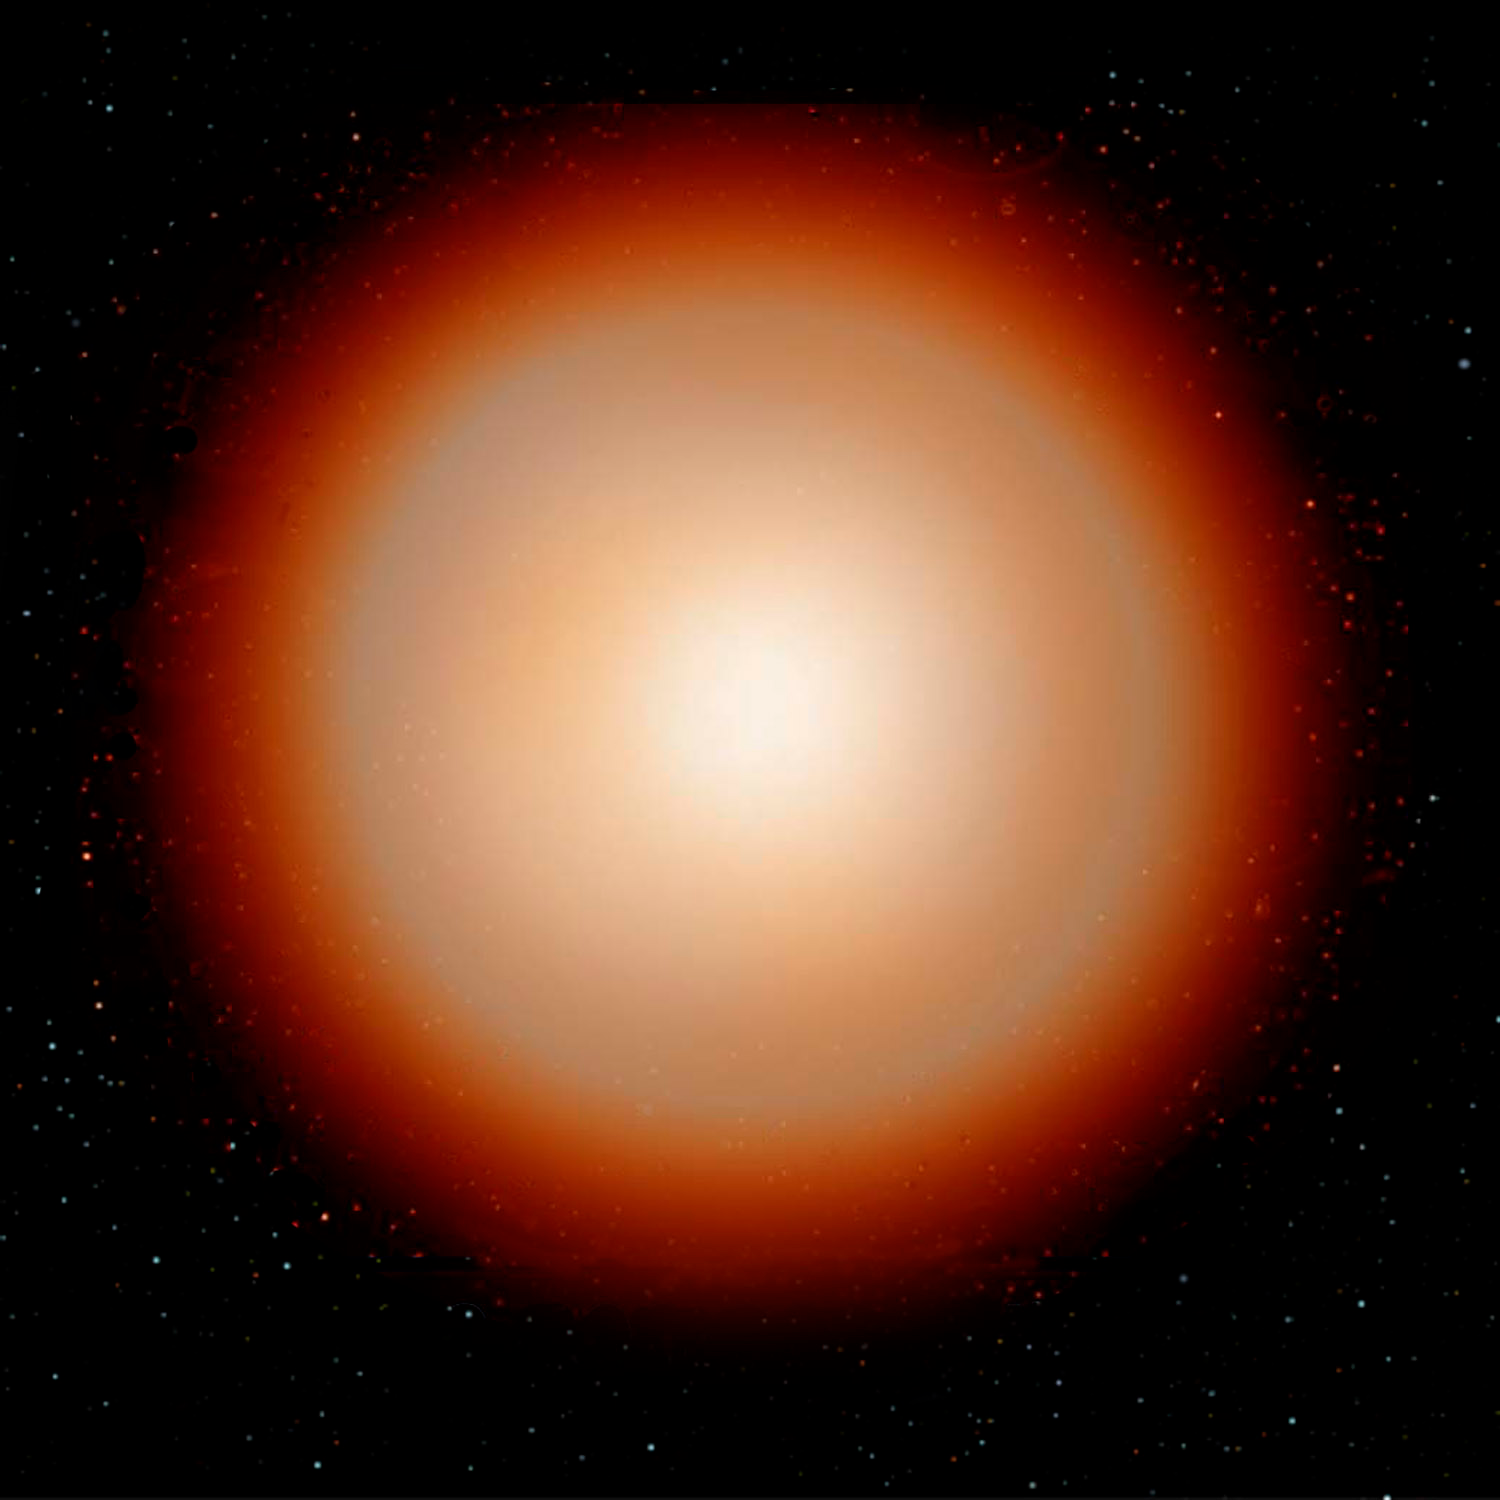

Some Rare Abnormal Stars may have White Dwarf Parents to Blame

Credit: Jon Lomberg